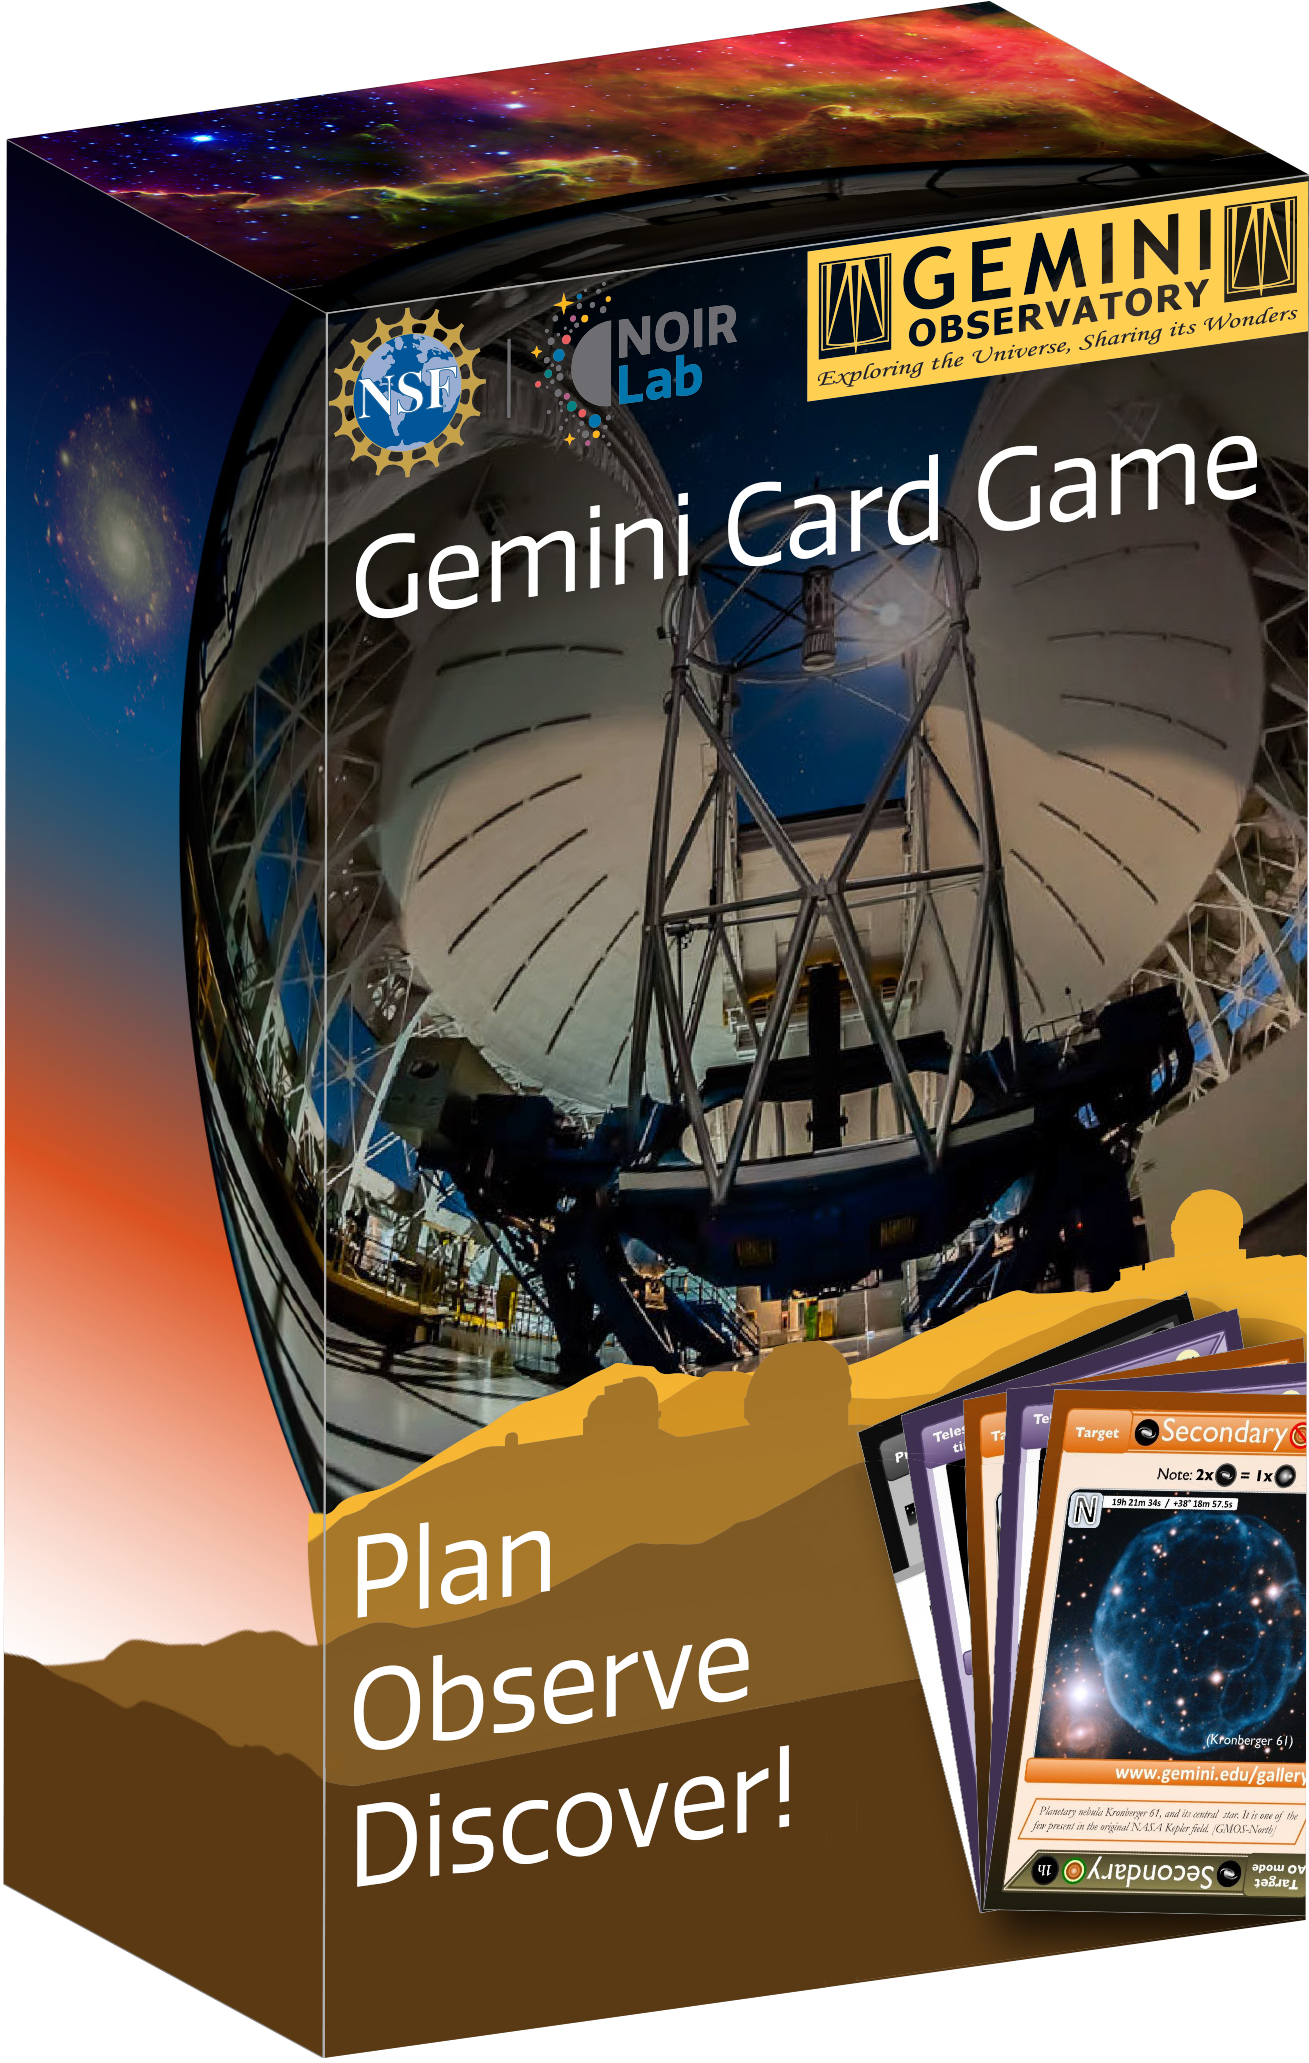

The Gemini Card Game Box

Credit: NOIRLab